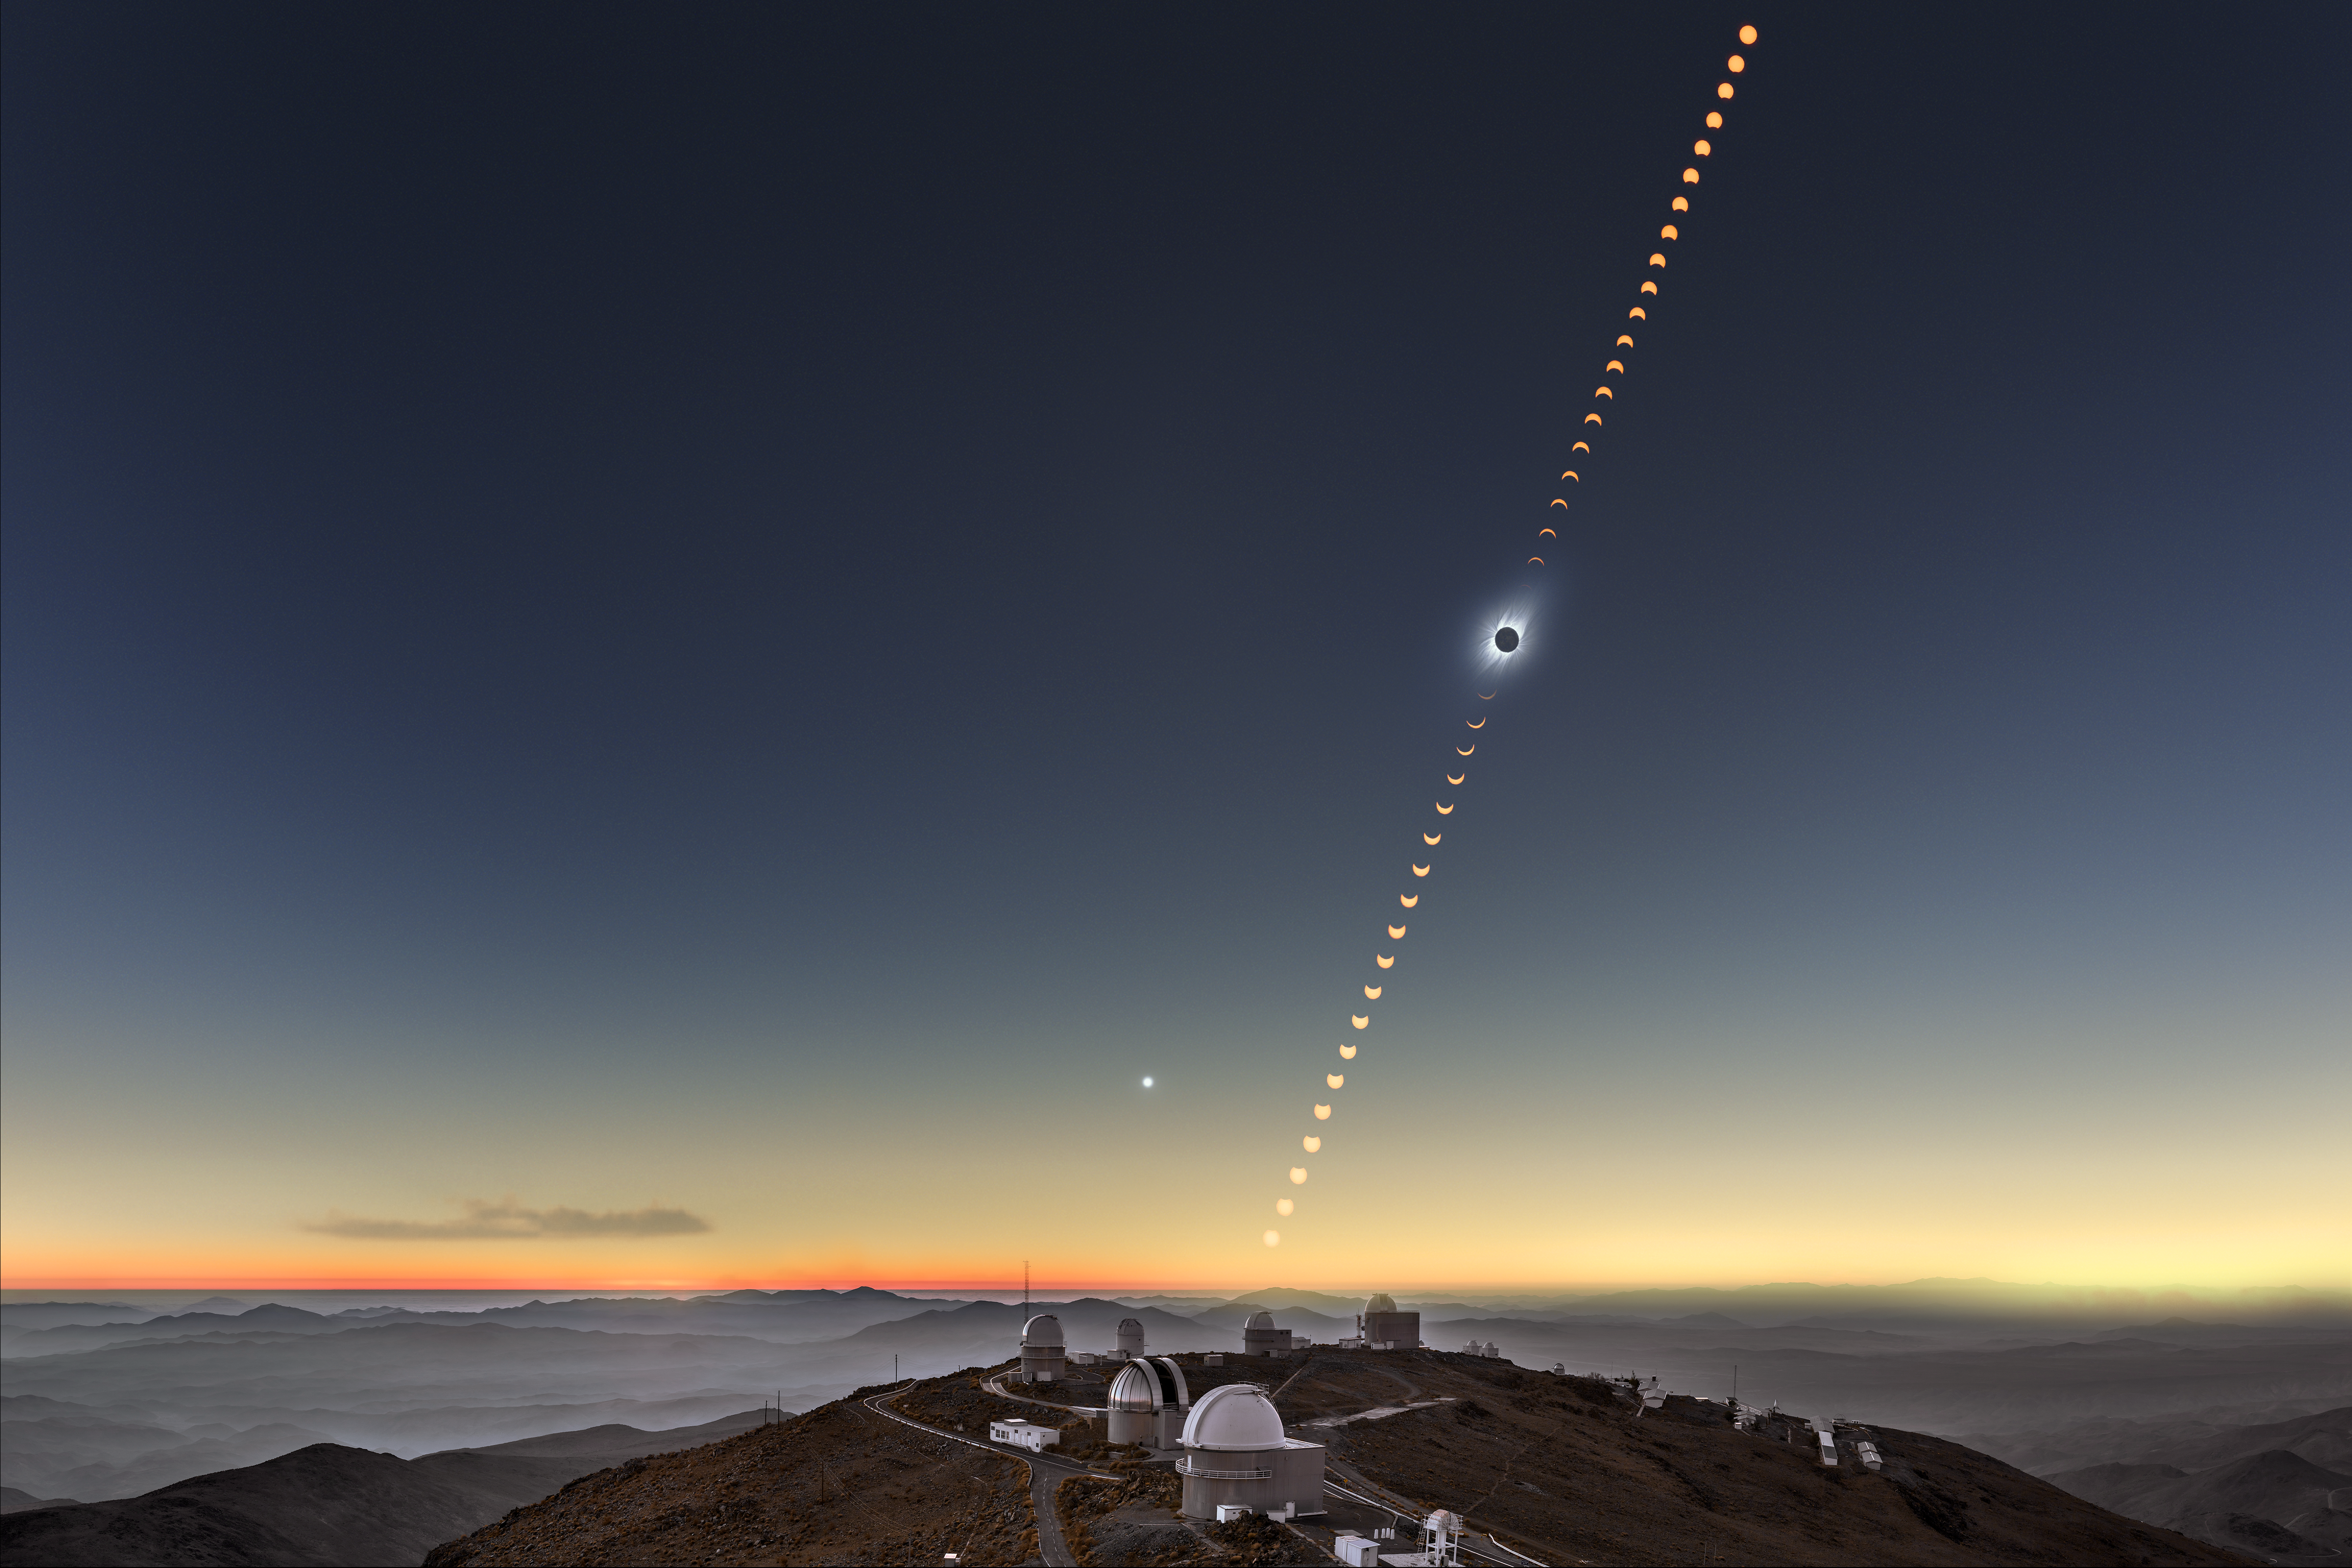

Total solar eclipse 2019 clear-weather simulation in the sky above La Silla

This clear-weather simulation shows how the eclipsed Sun could look like in the sky above La Silla on 2 July 2019 if there are no clouds (more information). An annotated version of this image is available here.

Credit: ESO/B. Tafreshi (twanight.org), M. Druckmüller, P. Aniol, K. Delcourte, P. Horálek, L. Calçada, M. Zamani.